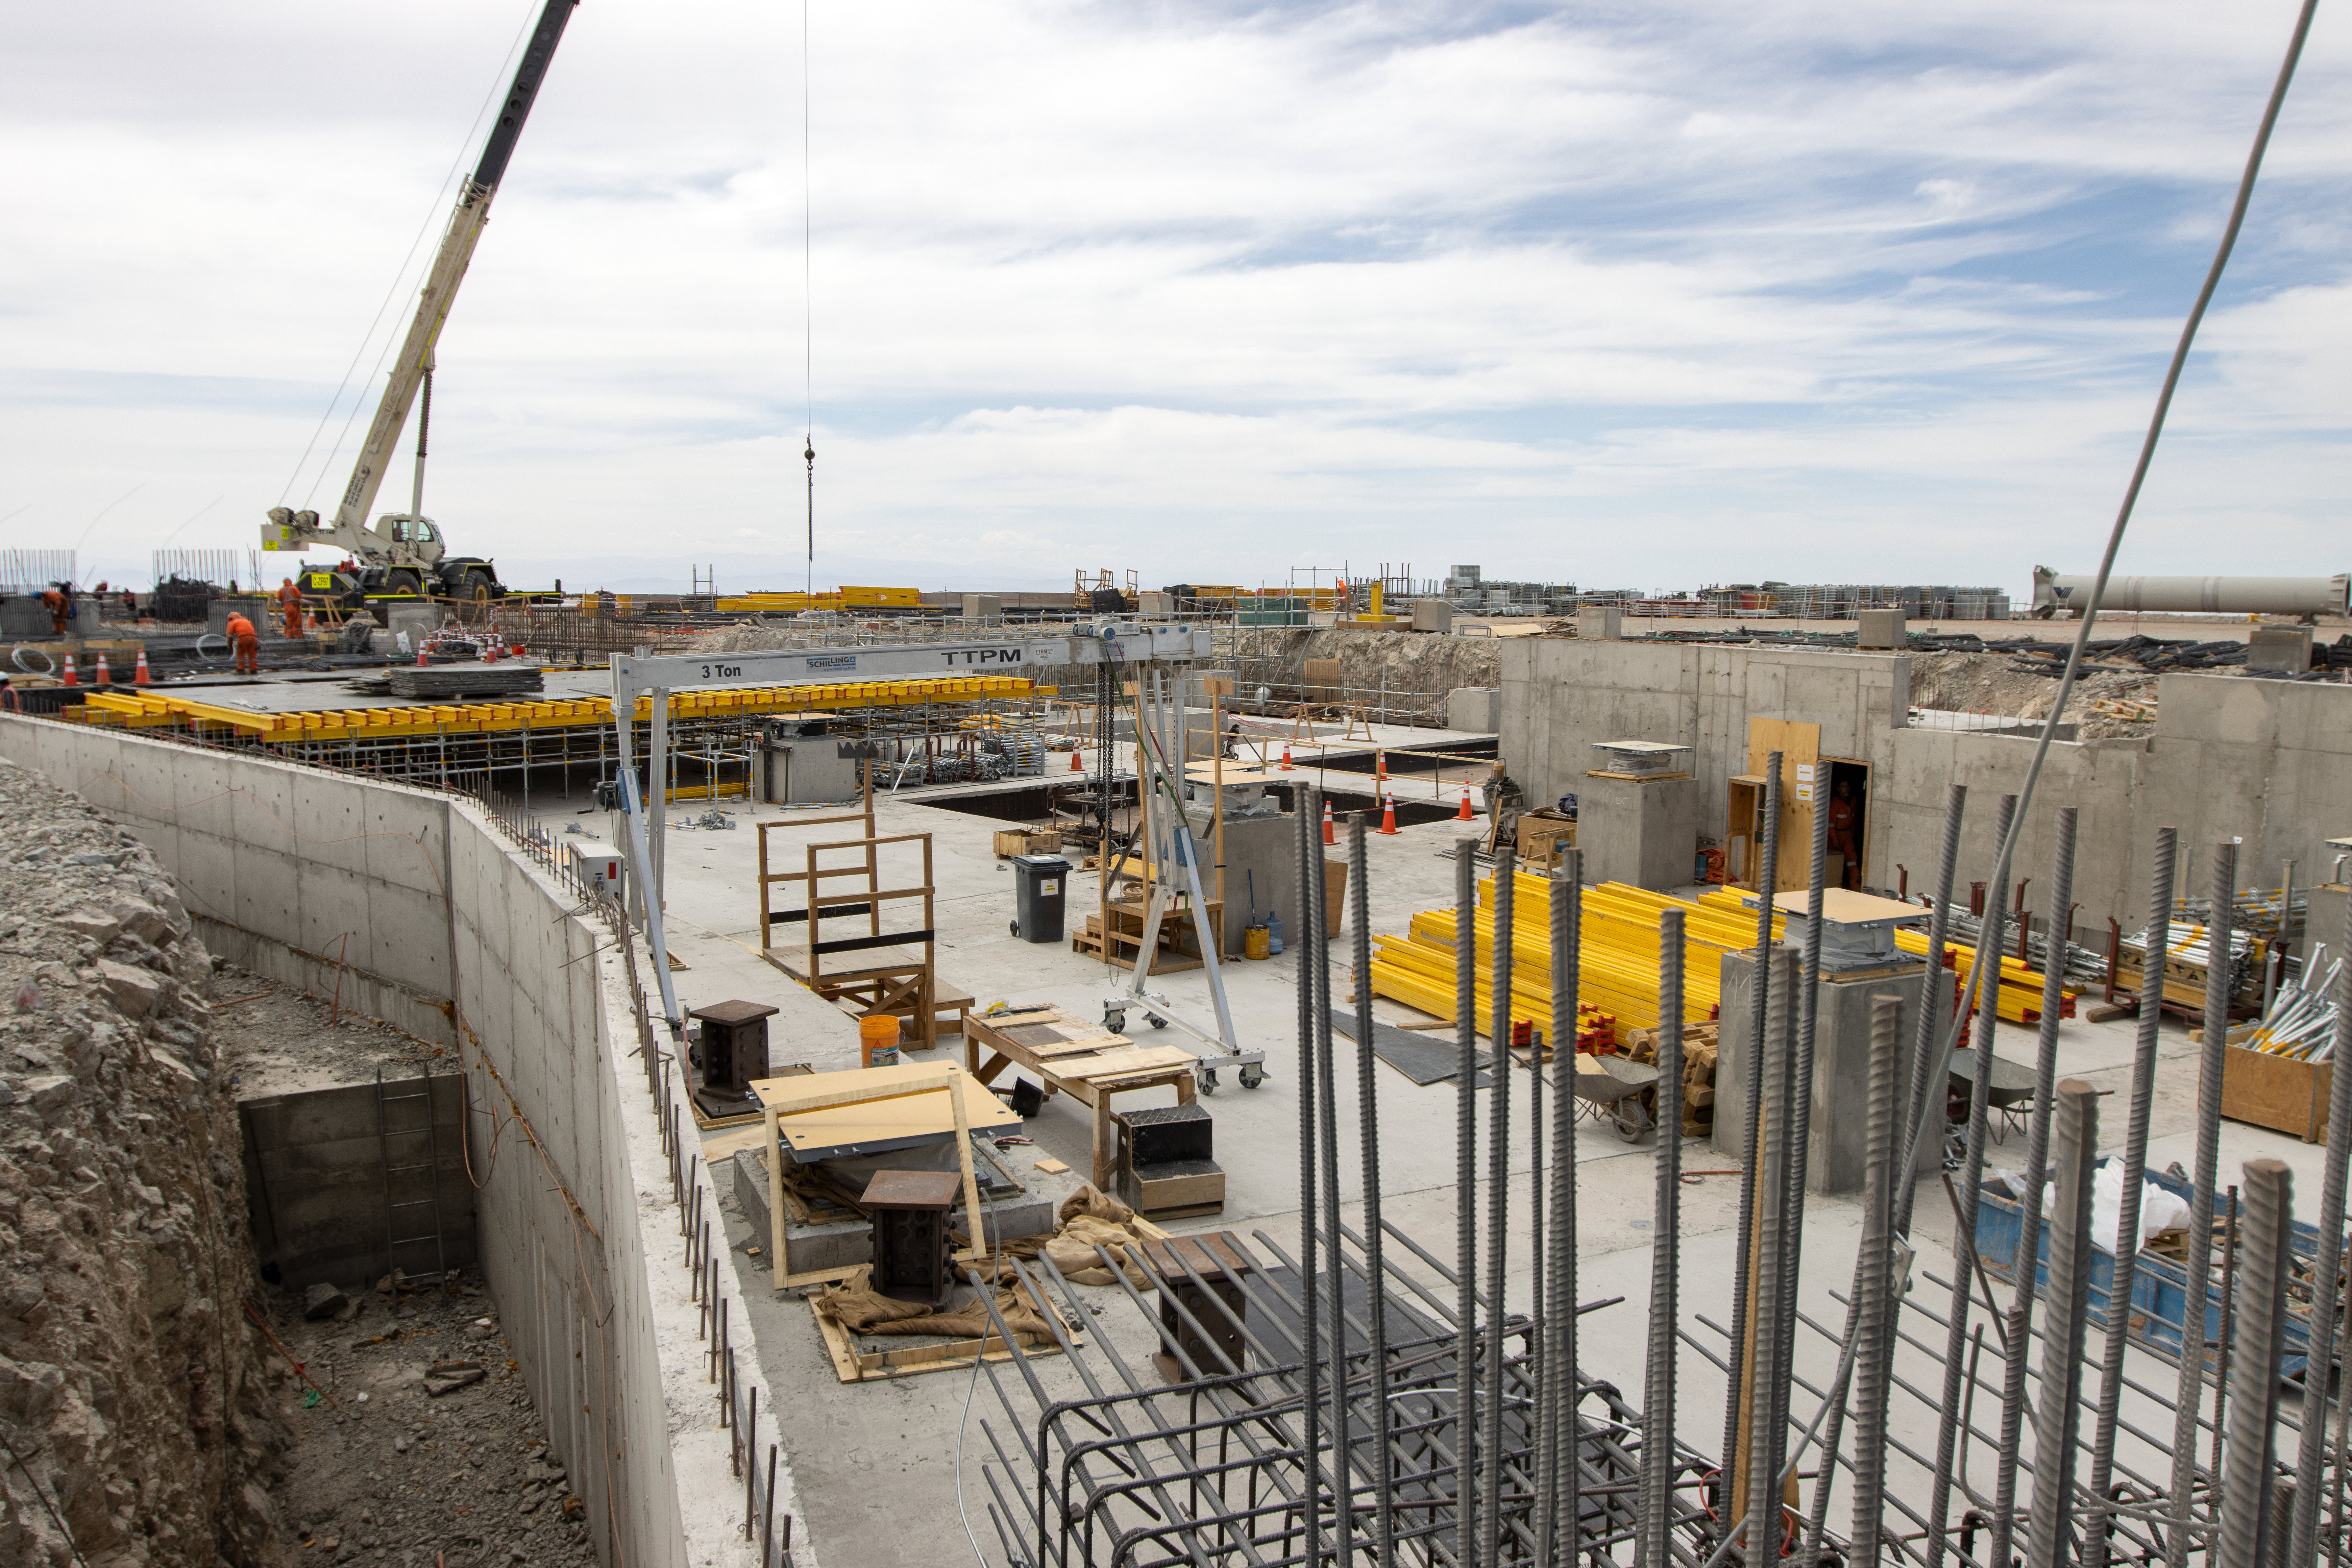

Pillars of science

ELT construction work progressing at Cerro Armazones, Chile.

Credit: ESO